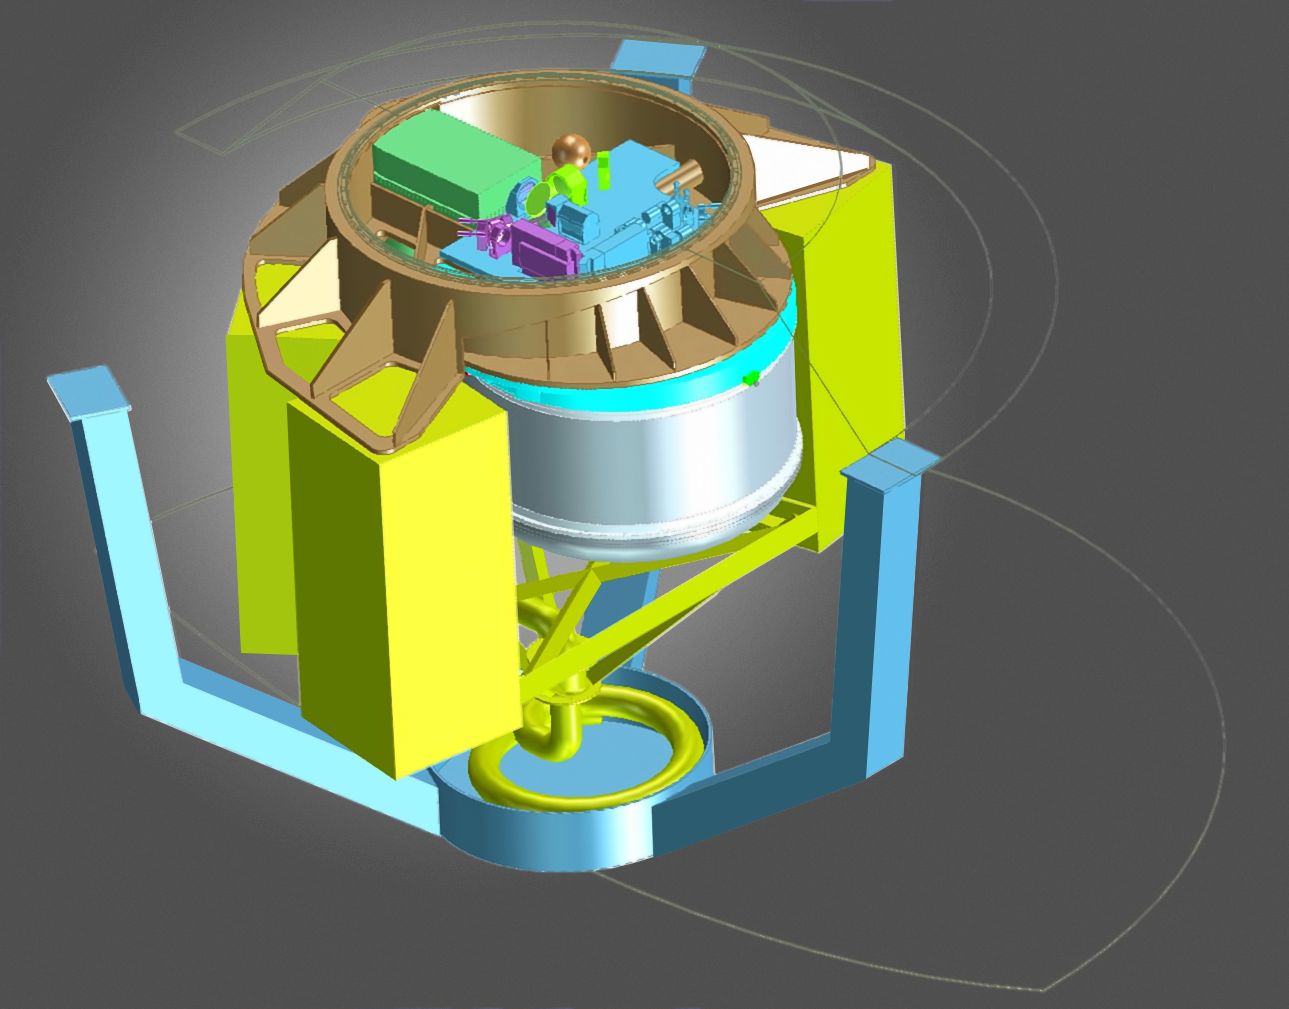

An early concept design of the ERIS instrument

This drawing shows a concept design for the ERIS high-resolution camera and spectrograph for ESO's Very Large Telescope. ERIS — which will be active for at least ten years after it is installed — will benefit from the Adaptive Optics Facility that corrects for the blurring effects of the Earth's atmosphere. It aims to take the sharpest direct images so far obtained using a single 8-metre class telescope. ERIS is expected to see first light in late 2017 and will take over the role of the very successful NACO instrument, which is approaching the end of its life.

Credit: ESO/ERIS Phase A team